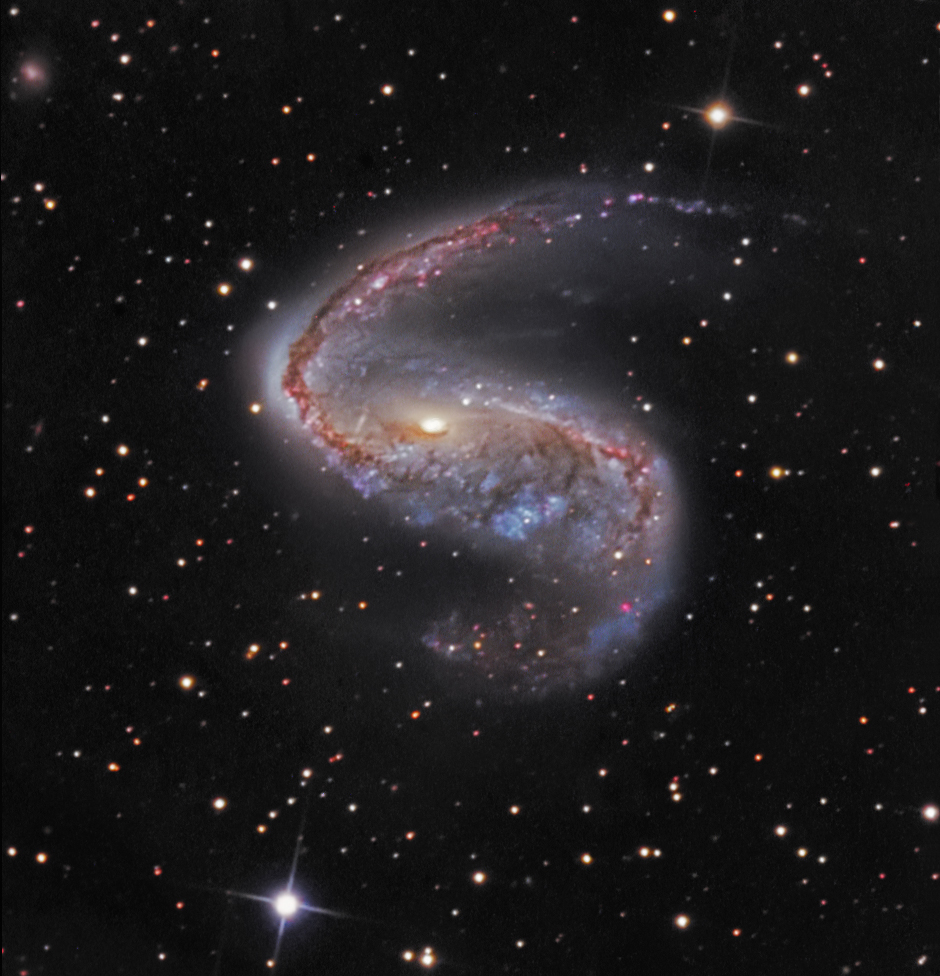

Barred Spiral Galaxy NGC 2442

GC2442 is a barred (SBbc) spiral galaxy in Volans with a visual magnitude of 10.4 at Right Ascension (2000.0): 07:36:19.0 and Declination (2000.0): -69:31:30. It is approximately 5x6 arcminute. In this image, North is toward the upper left, East is to the lower left The field is approx. 10 x 10 arcmin.

Credit: SSRO/PROMPT and NOIRLab/NSF/AURA